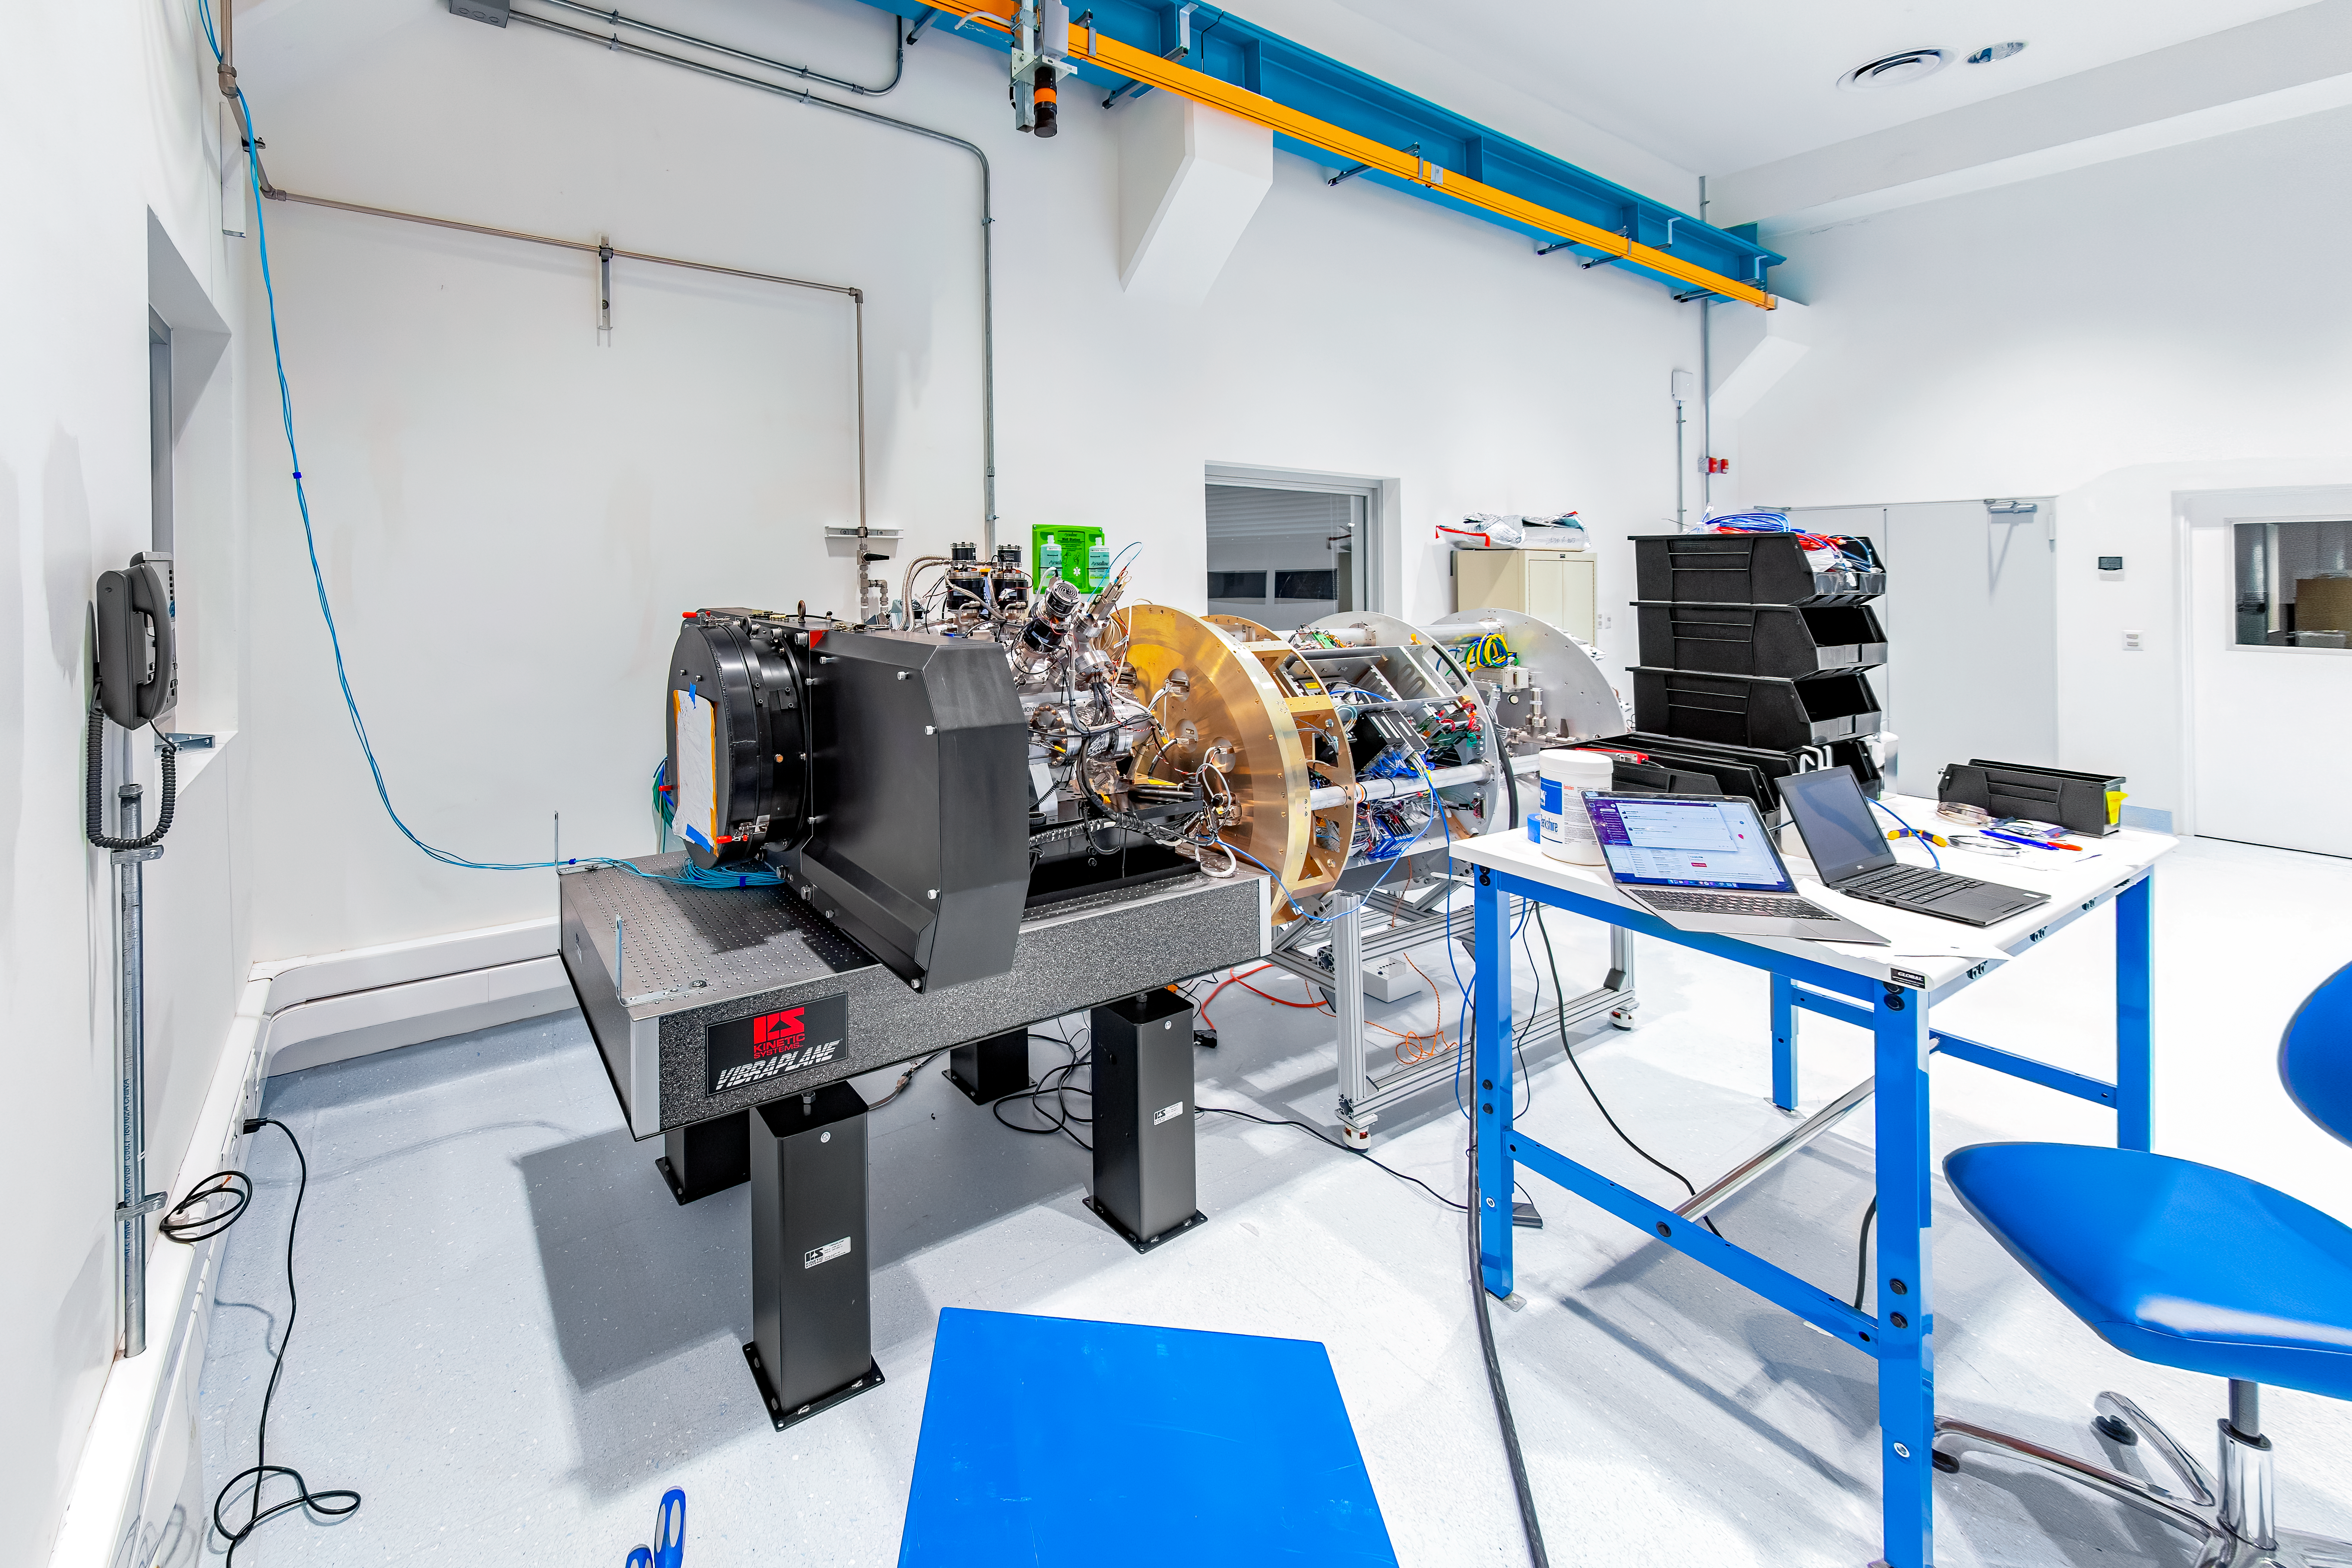

Rubin Commissioning Camera arrives safely

The Rubin Commissioning Camera (ComCam), arrived safely at the summit facility on November 16th, and has successfully completed functional testing. The ComCam quad box, which contains the utilities necessary to operate the camera, has been integrated with the refrigeration pathfinder, which will allow ComCam to condition and demonstrate the custom-made refrigeration system on the telescope before the LSST Camera is installed.

Credit: Rubin Obs/NSF/AURA